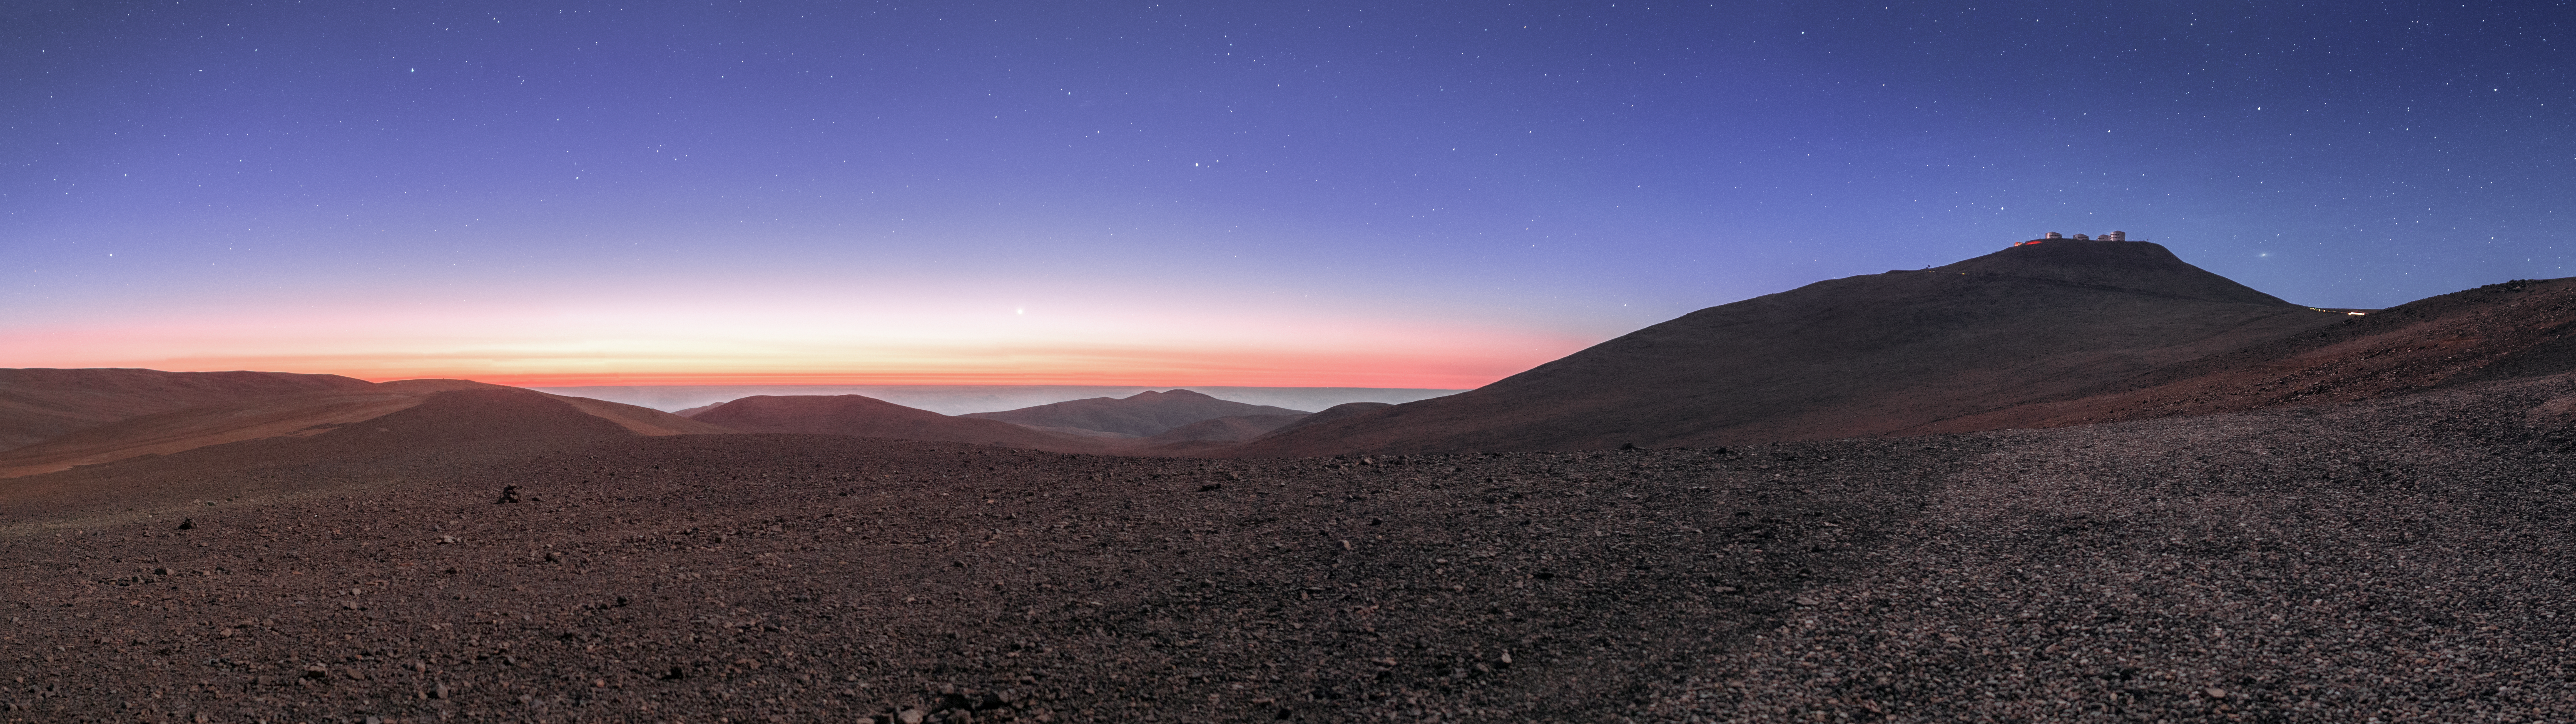

The blue hour

This panorama of the landscape around ESO’s Paranal Observatory, located in the Chilean Atacama Desert, was taken by ESO Photo Ambassador Petr Horálek.

Captured at dusk, it shows the moment just after sunset, when the the sky is painted in beautiful colours of yellow, orange, red, even blue-purple, and the reddish hues of the desert below are enhanced by the soft light. This time of day is known as twilight, but is also referred to as the blue hour (named for the colour of the sky). The unique and ethereal quality of the light during blue hour has also earned it the nickname of “sweet light” amongst artists and photographers.

The planet Venus stands out against the pink of the sky in the very centre of the image, while the Very Large Telescope (VLT) rests atop the mountain on the right, Cerro Paranal. The Andromeda Galaxy is faintly visible to the right of the four giant 8.2-metre-diameter VLT Unit Telescopes, recognisable by its iconic oval shape. Andromeda is a Northern sky object, barely visible above the safety pointing limits of the telescopes at Paranal.

Credit: P. Horálek/ESO